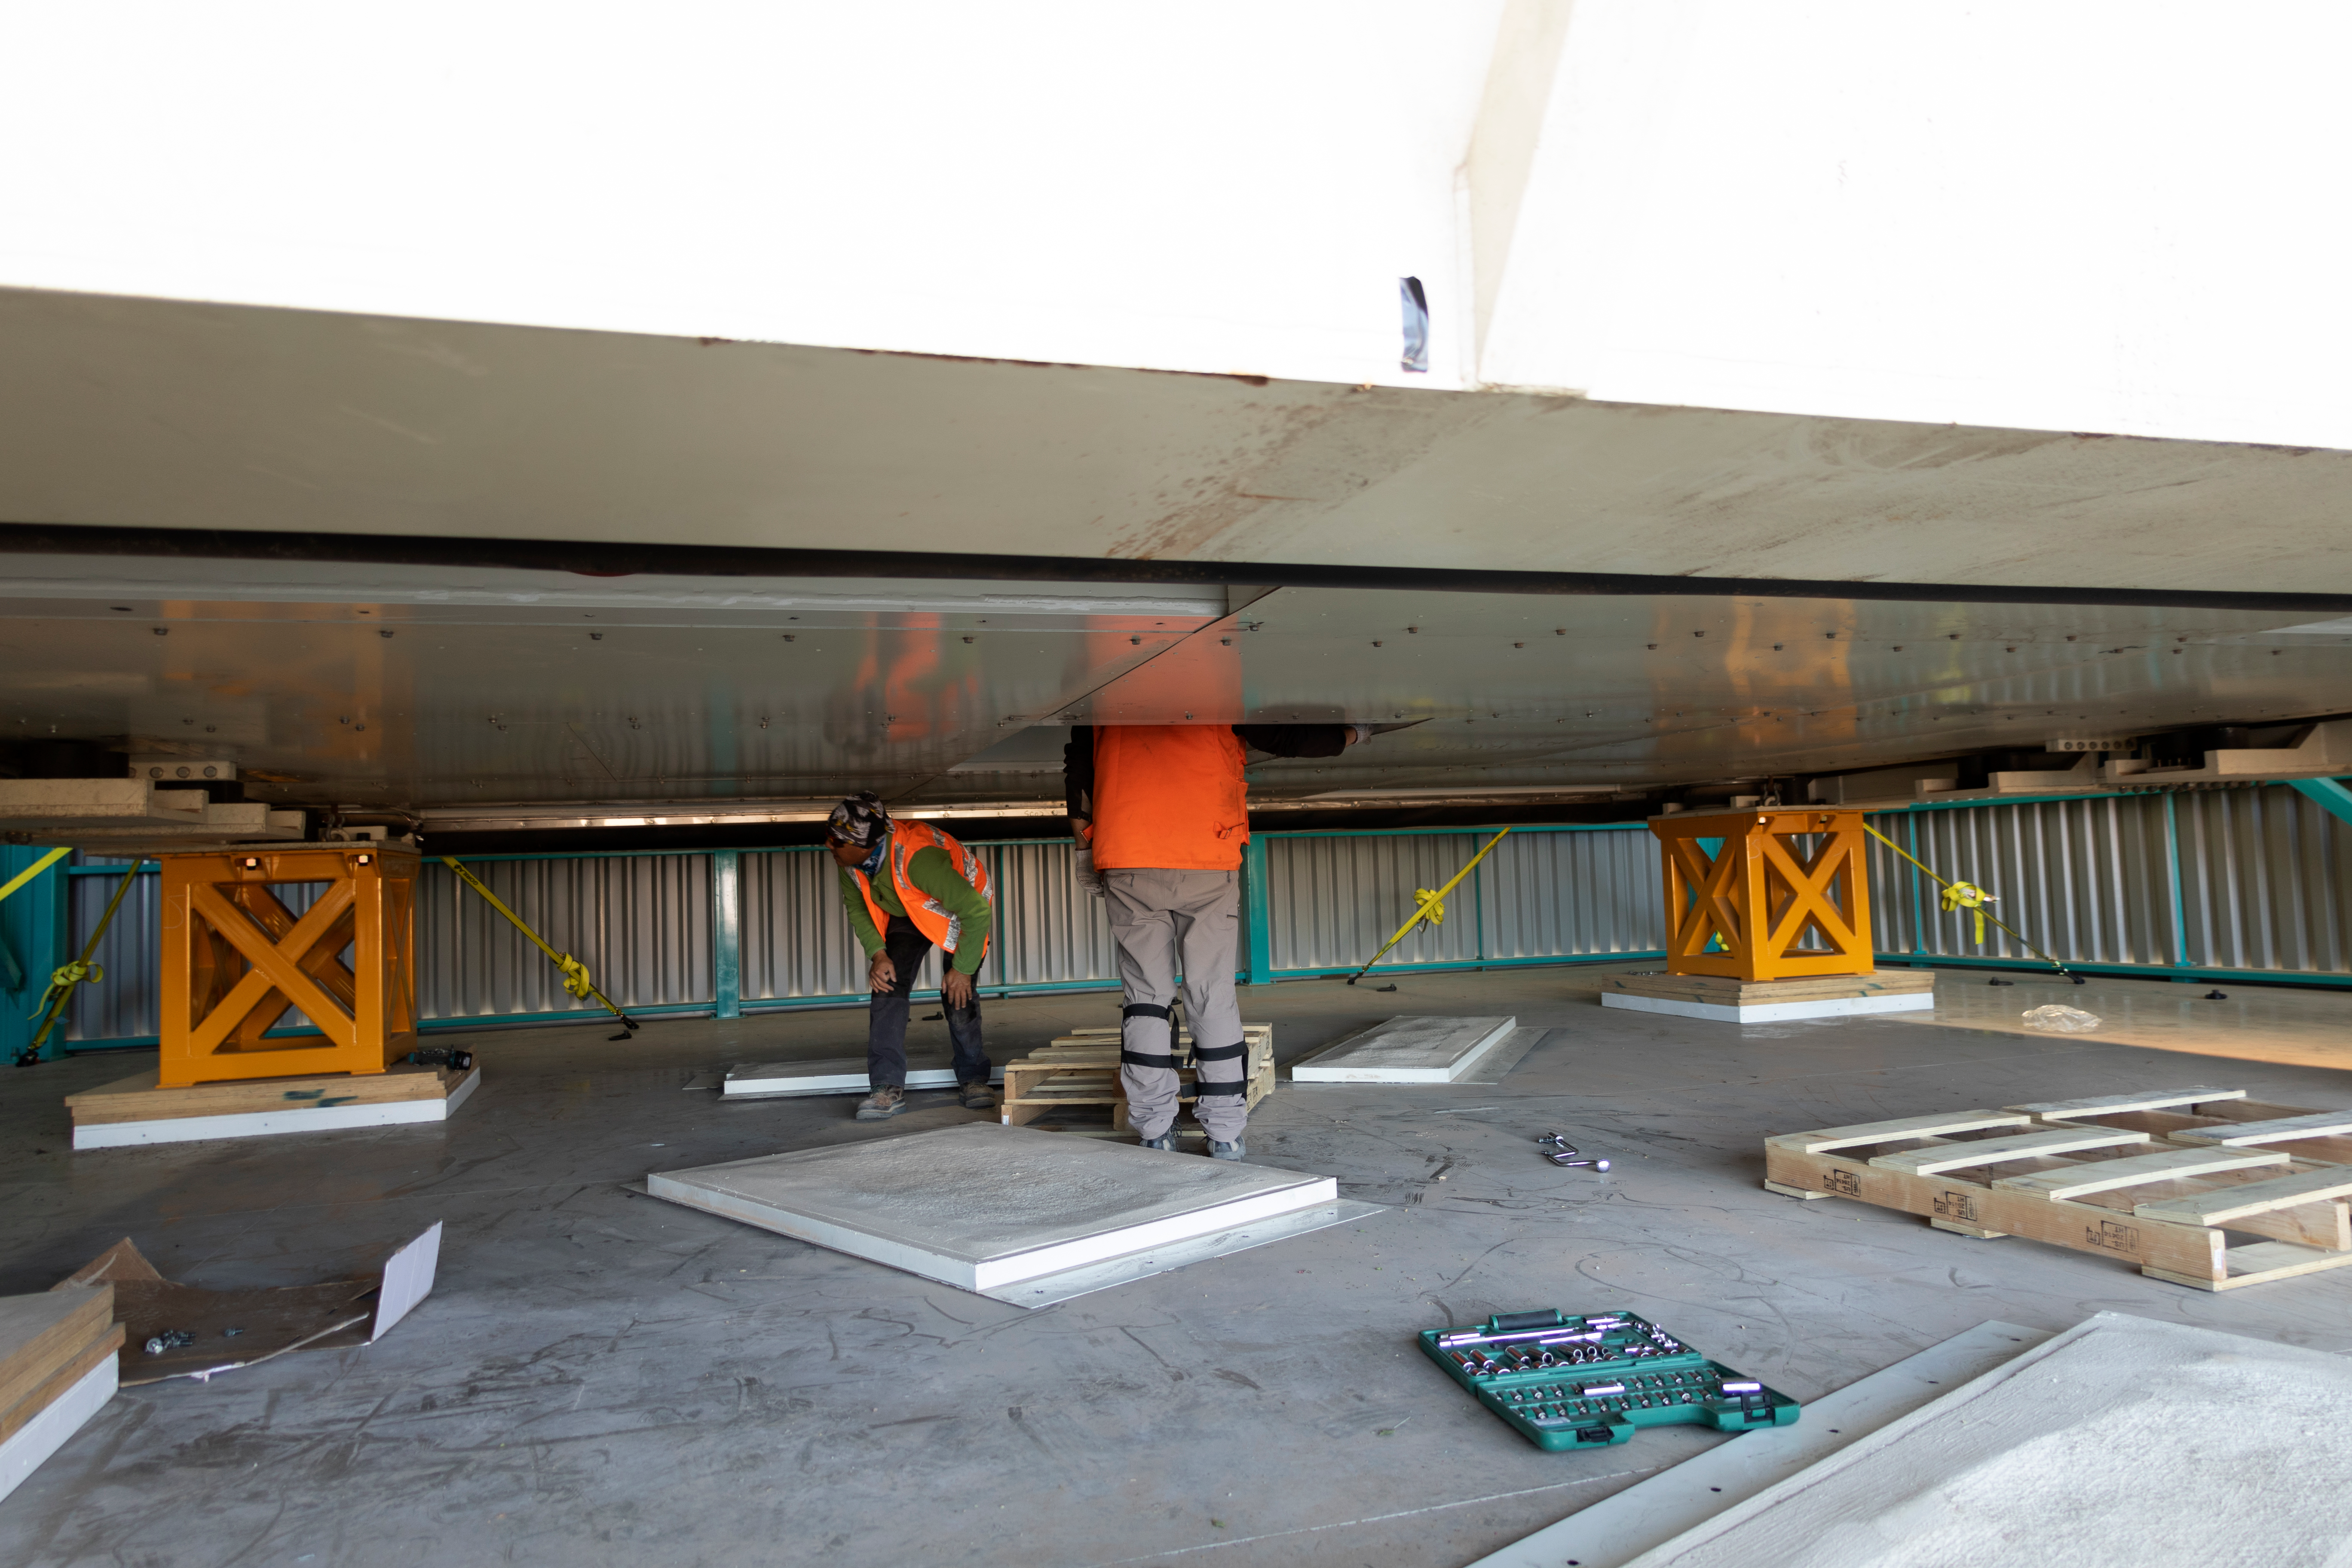

rubin-3t1a6245

The LSST Primary/Tertiary Mirror (M1M3) arrived in the port of Coquimbo on May 7, and was transported to the LSST summit facility building over the next several days. It arrived on the summit on May 11, 2019.

Credit: Rubin Observatory/NSF/AURA